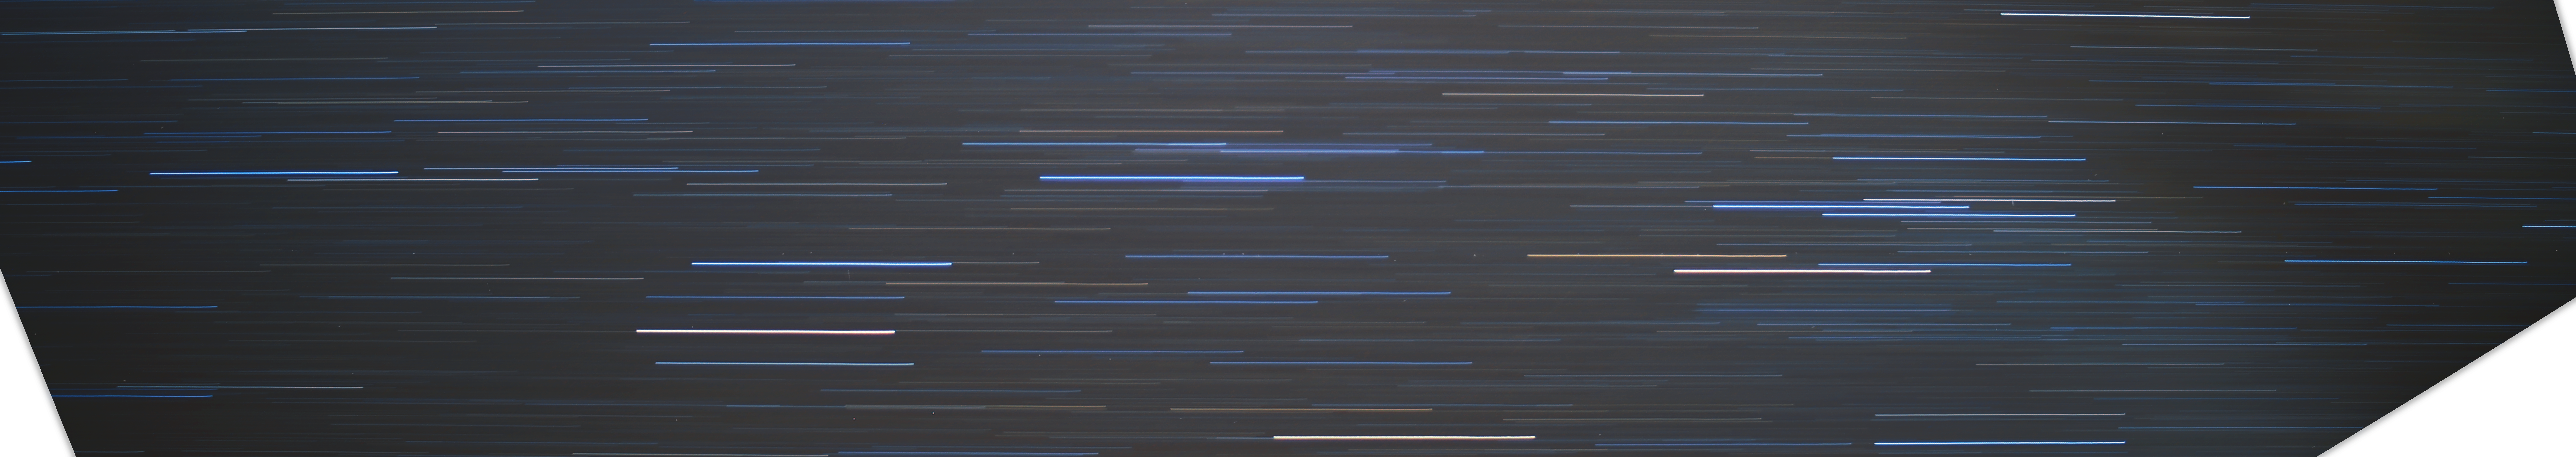

Geostationary satellites over Paranal

This image is a half-hour exposure of a section of the night sky over Paranal and the geostationary satellites which orbit overhead. Around 40 are present in this image, although a total of 60 orbit in the longitudinal range framed within this shot.

Credit: R. Wesson/ESO